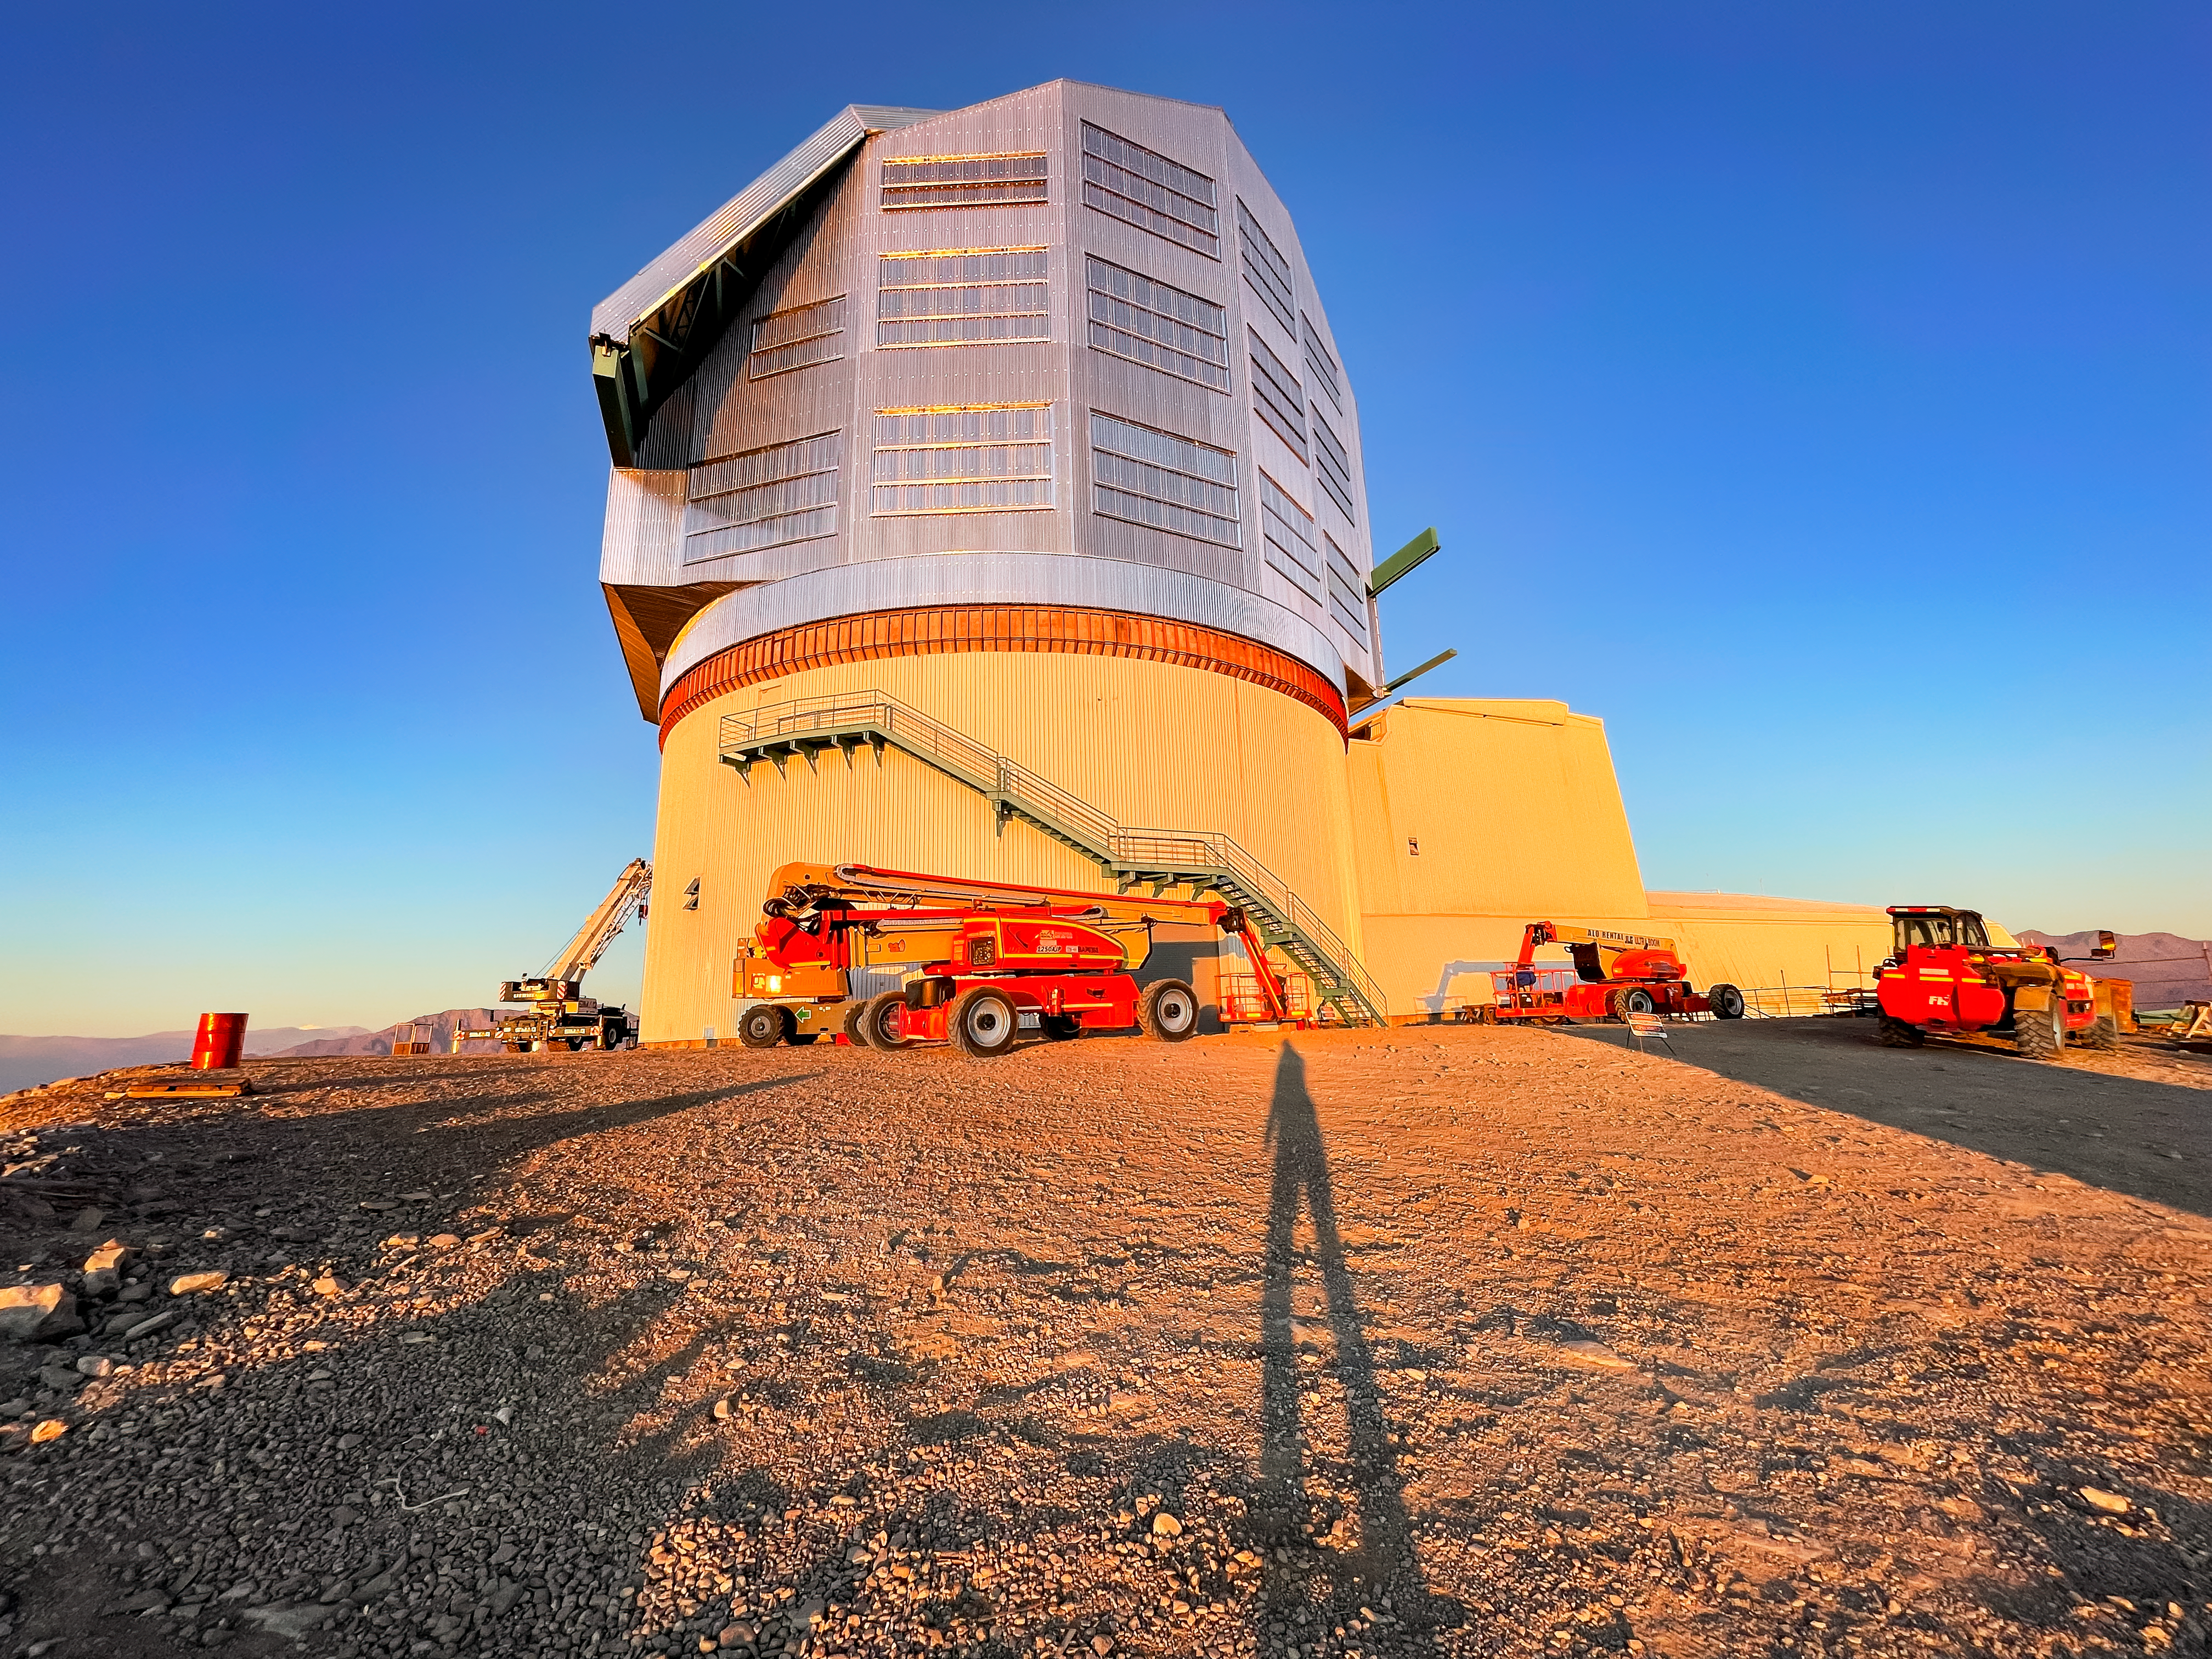

Long Shadow at Sunset

System Commissioning Manager Anastasia Alexov's shadow against the Rubin Observatory on Cerro Pachón in Chile.

Credit: RubinObs/NOIRLab/SLAC/NSF/DOE/AURA/A. Alexov